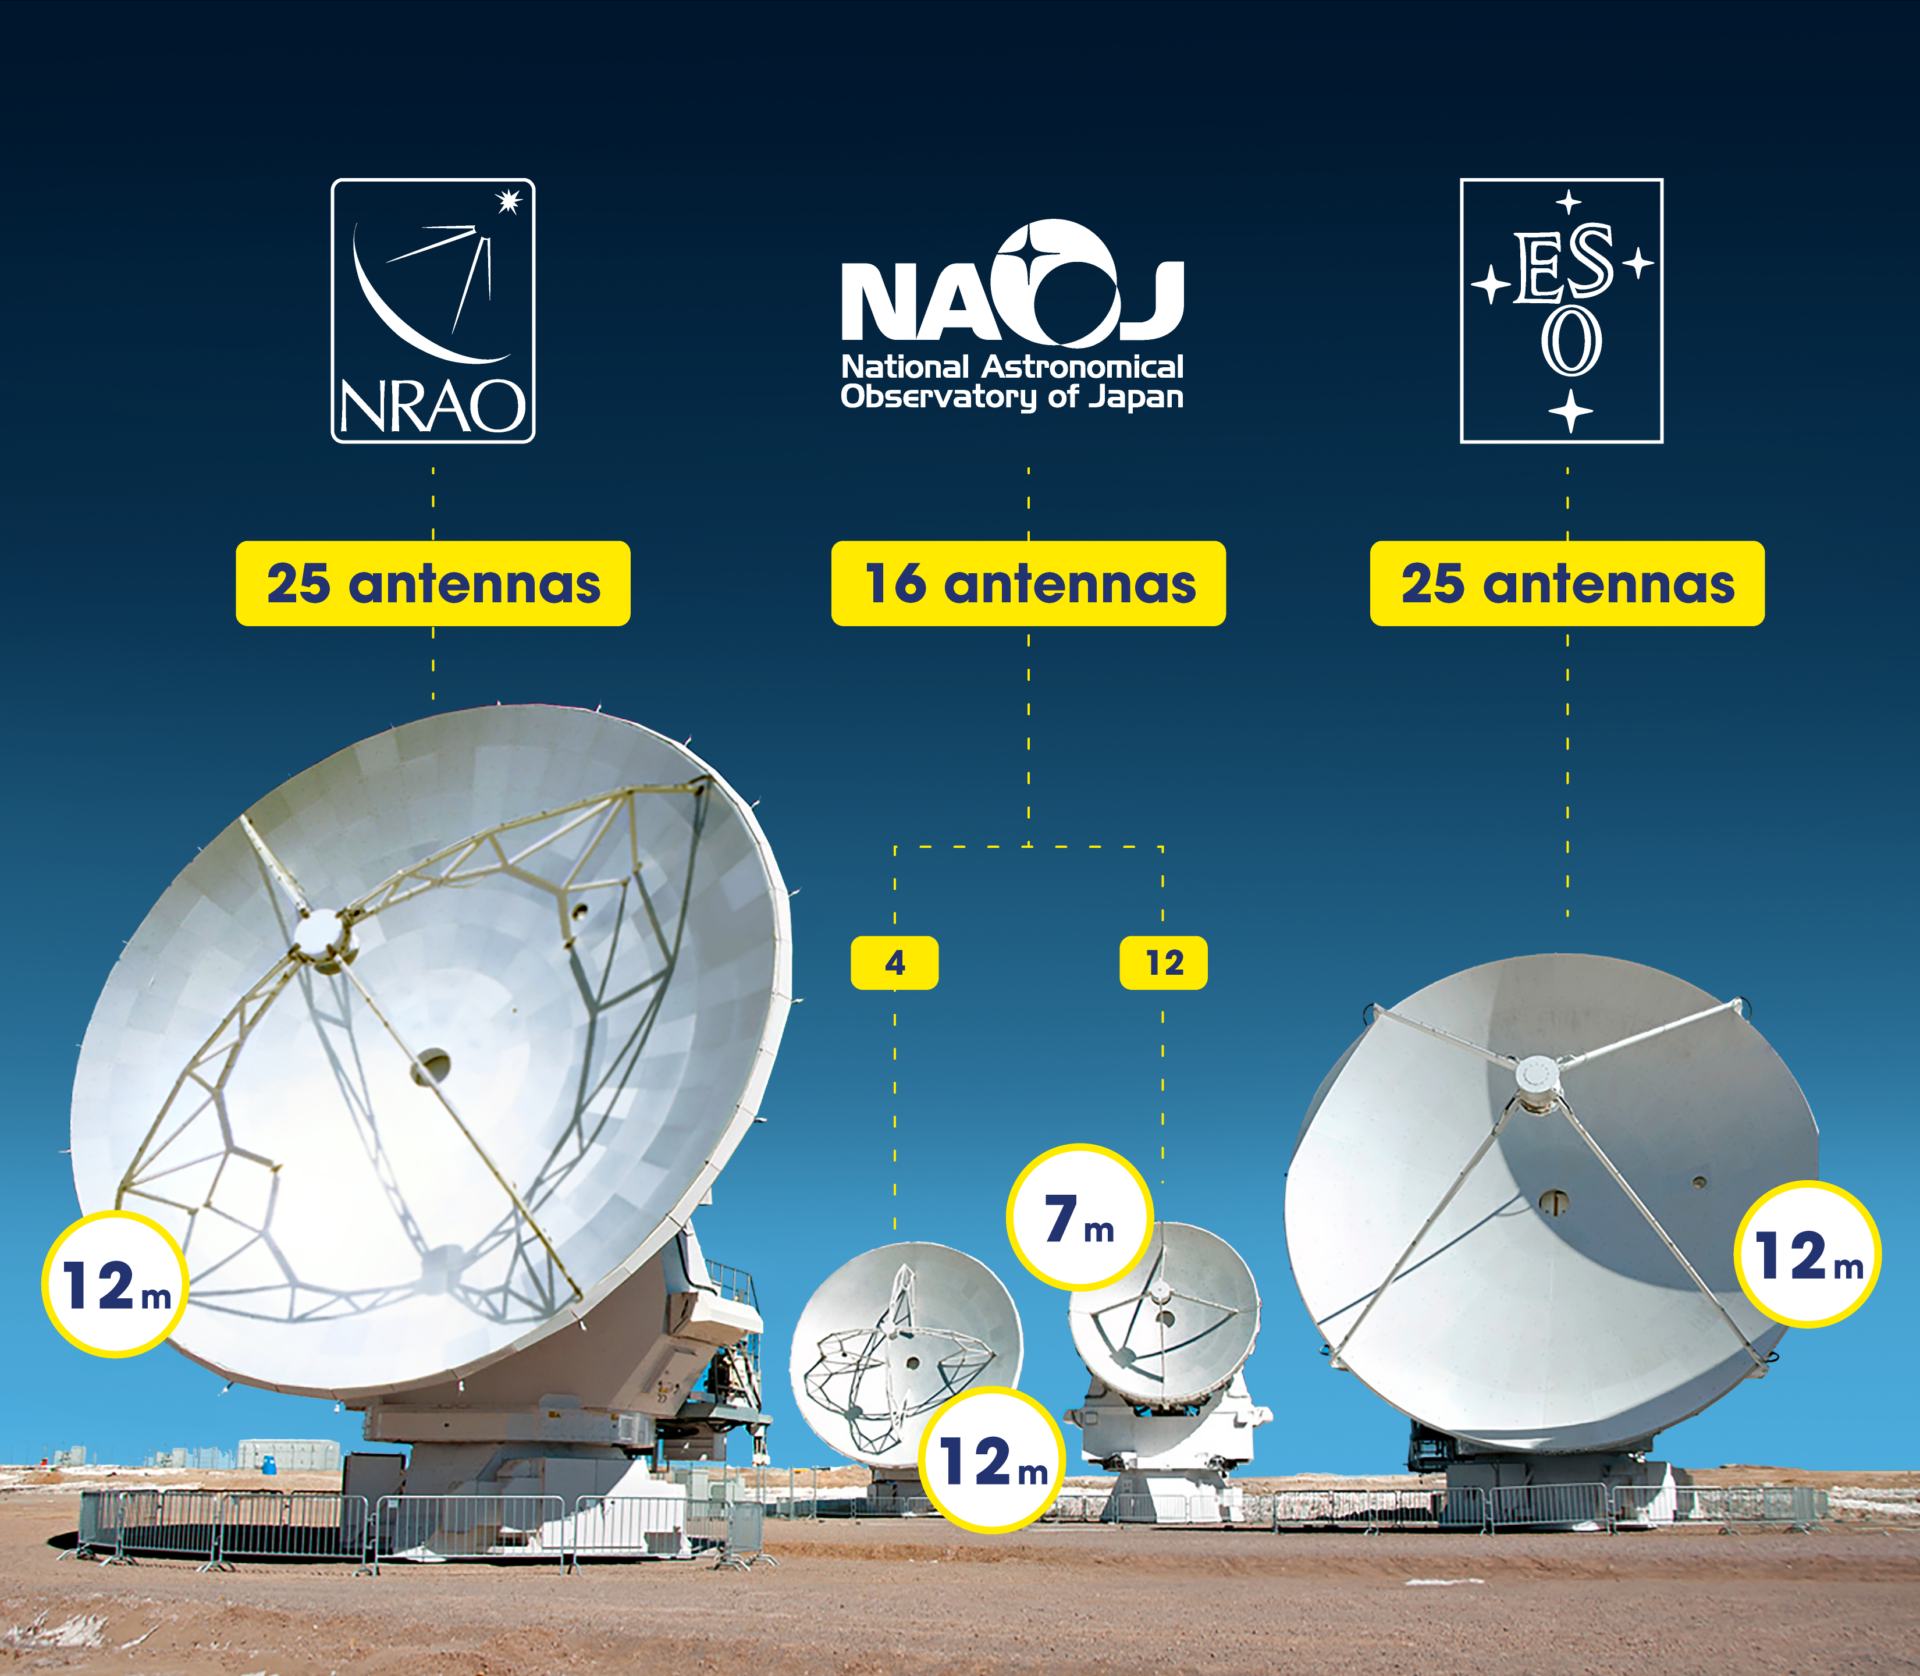

ALMA Partners Antennas

ALMA Partners Antennas

Credit: ALMA (ESO/NAOJ/NRAO)